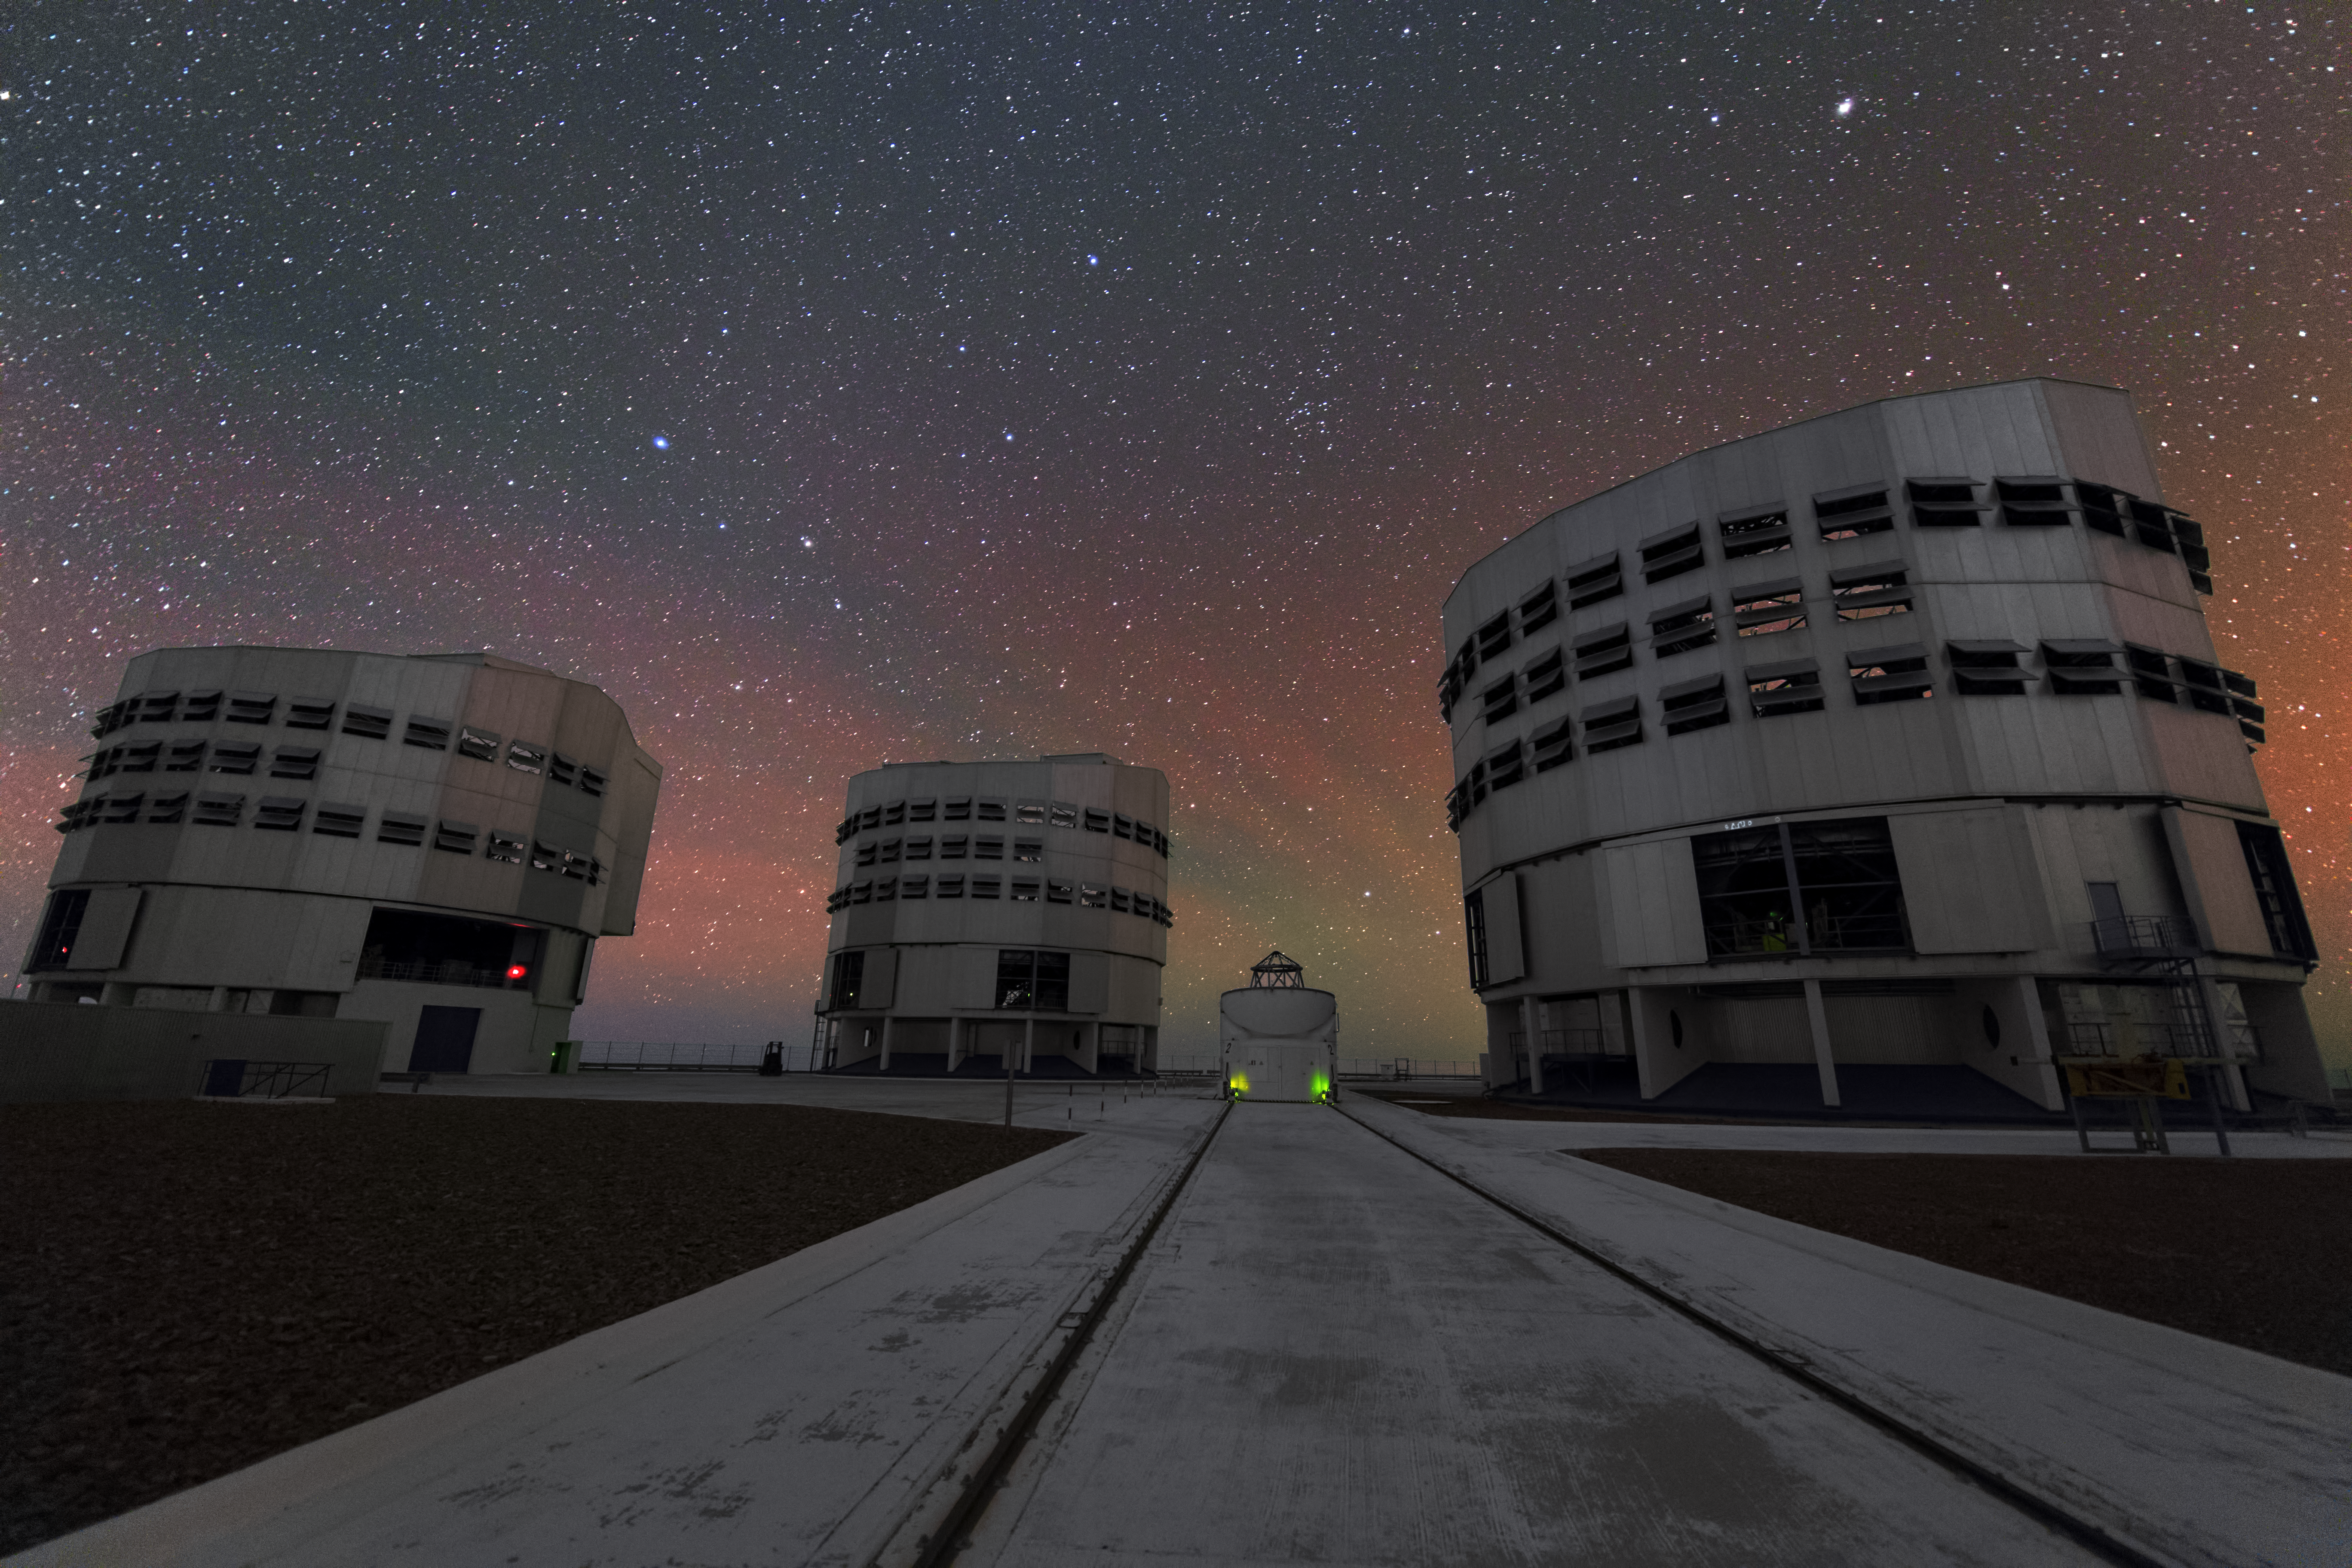

An Auxiliary Telescope among three giants in UHD

The central Auxiliary Telescope of the Very Large Telescope array (VLT) might look like a dwarf next to three Unit Telescopes, but its primary mirror measures a whole of 1.8 metres in diameter. Four of these Auxiliary Telescopes can be connected to the four Unit Telescopes to form the Very Large Telescope Interferometer (VLTI) at the Paranal Observatory. Furthermore, the Auxiliary Telescopes can move along tracks across the platform of the VLT and are self-contained.

Credit: ESO/Y. Beletsky